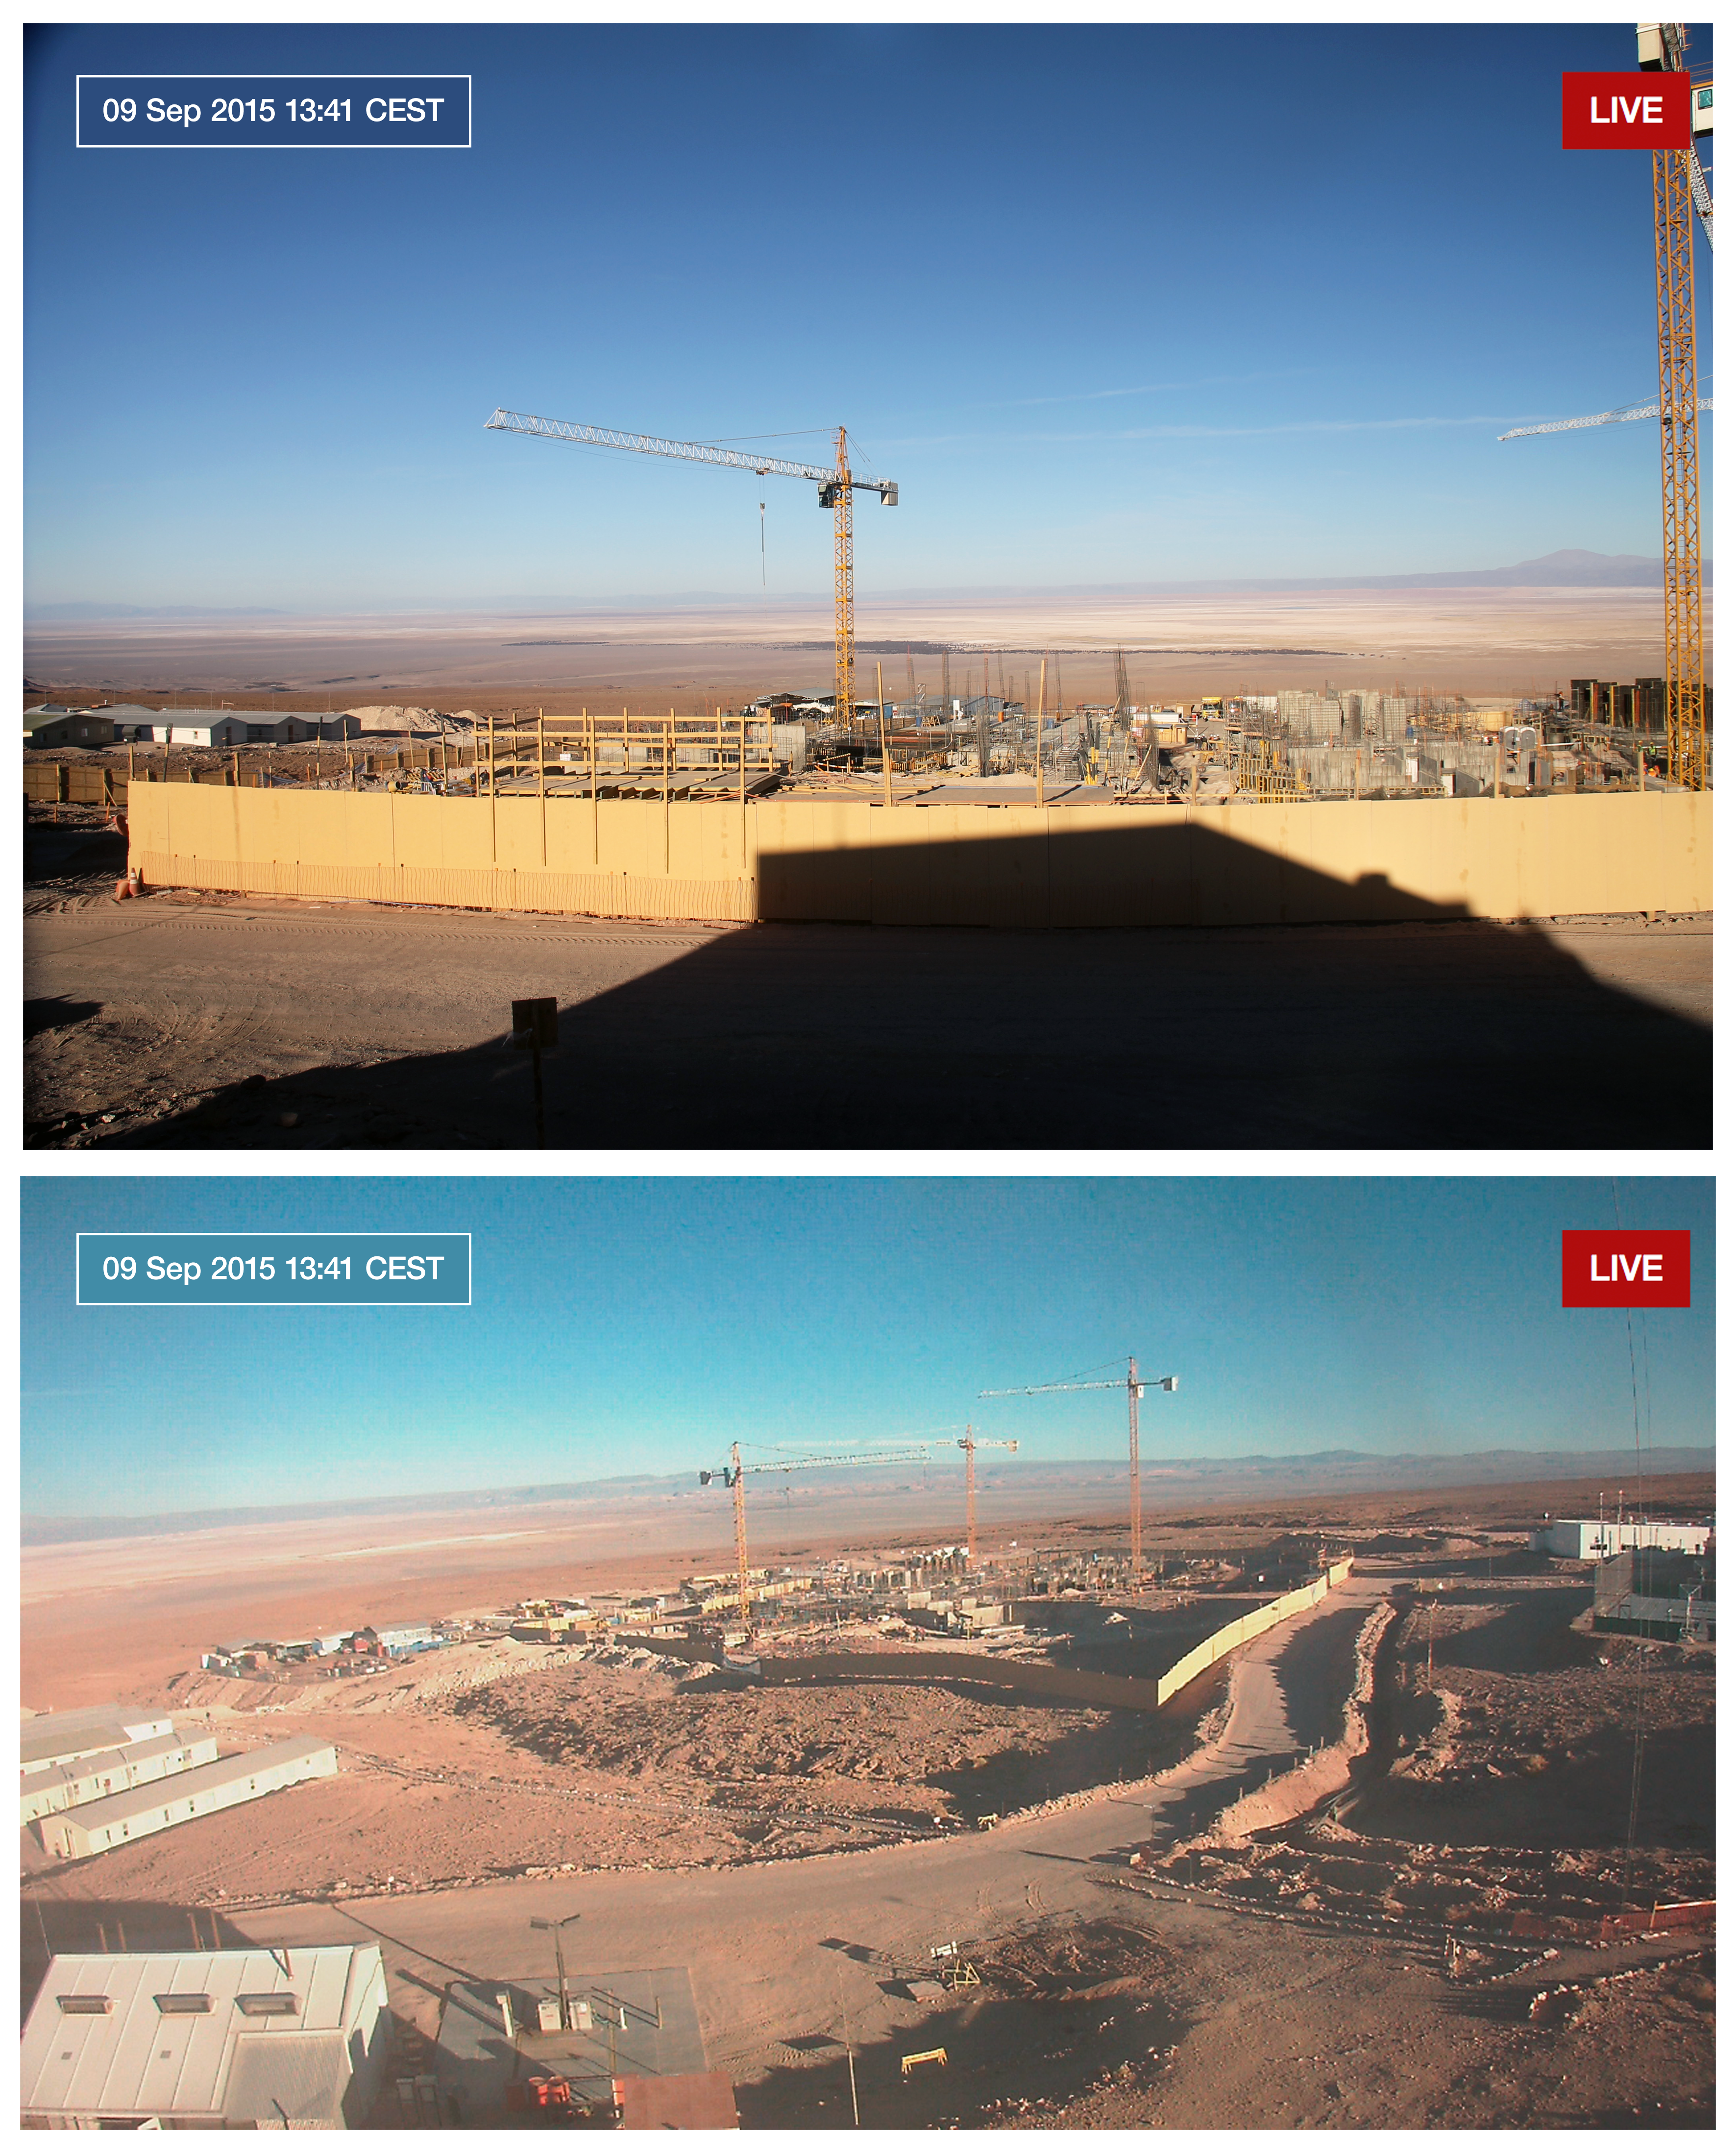

ALMA Residencia webcams

Two web cameras are now installed at the site of the ALMA Residencia, allowing anyone to follow the progress of its construction. Typical views early in the construction process are shown.

The ALMA Residencia will be the home for staff and people working temporarily at the Atacama Large Millimeter/submillimeter Array (ALMA). It is sited at the ALMA Operations Support Facility, close to San Pedro de Atacama in northern Chile.

Credit: ALMA (ESO/NAOJ/NRAO)